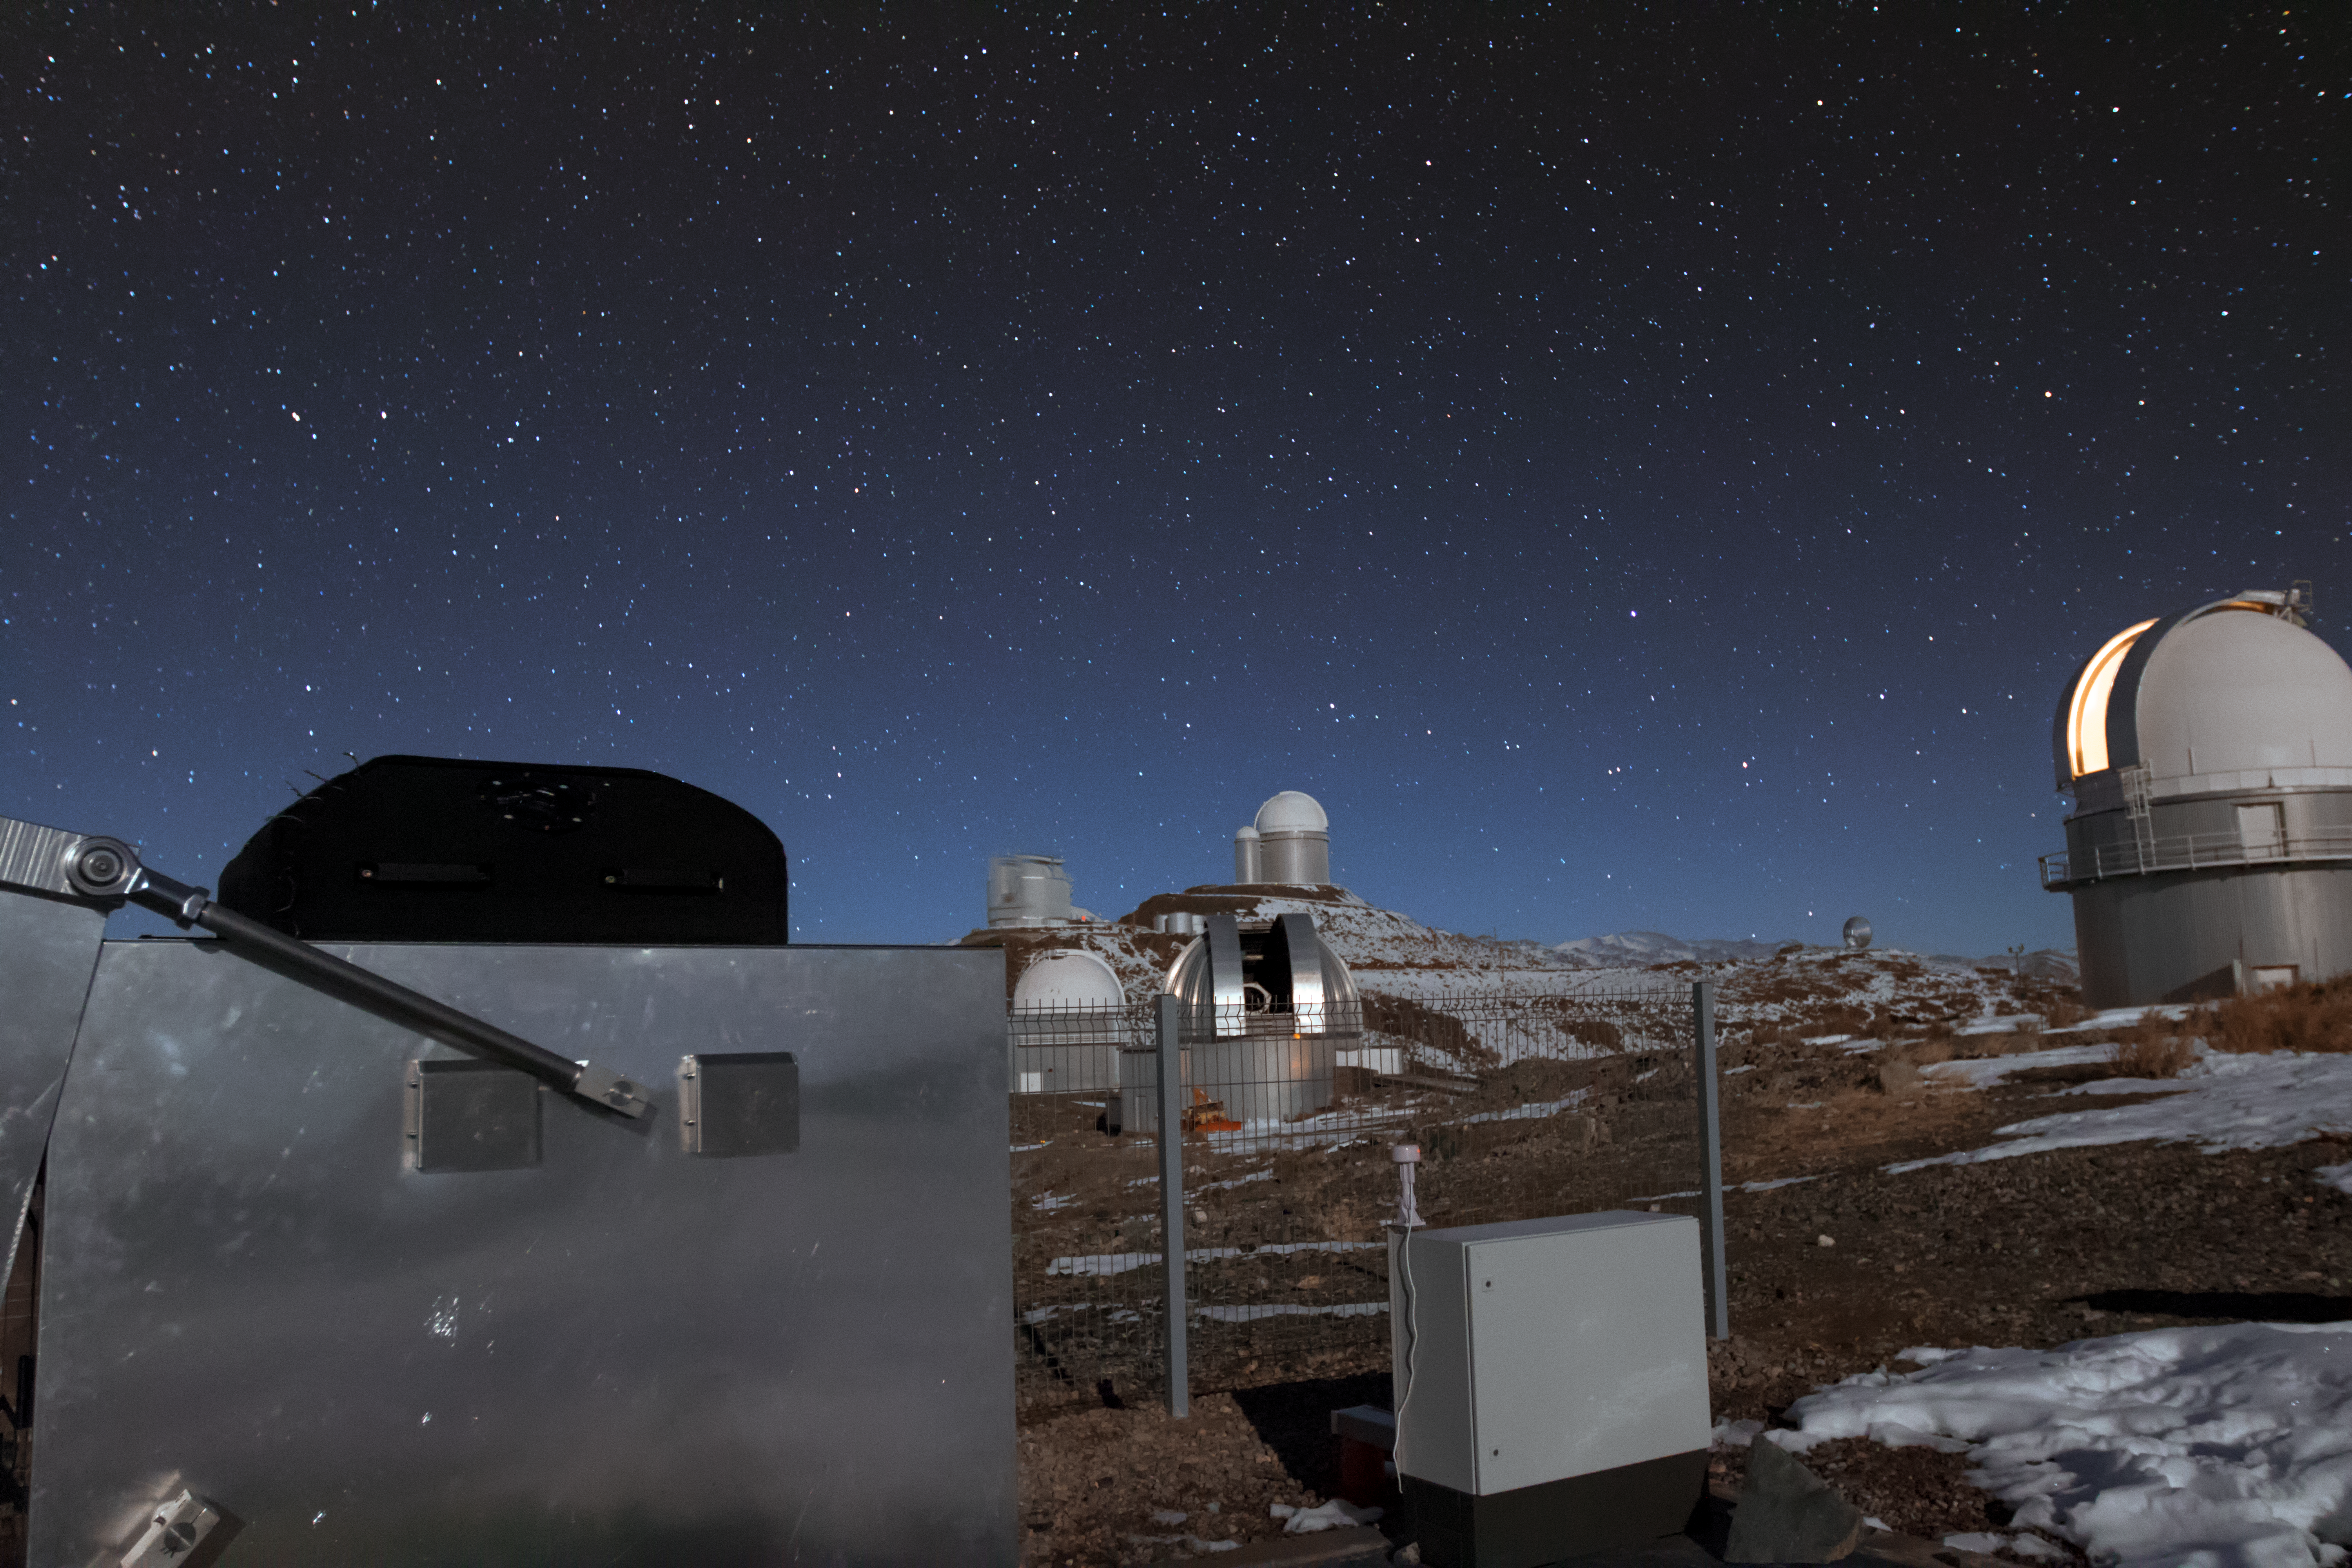

MASCARA planet hunting system at ESO’s La Silla Observatory

The MASCARA (Multi-site All-Sky CAmeRA) station at ESO’s La Silla Observatory in Chile achieved first light in July 2017. This new facility will seek out transiting exoplanets as they pass in front of their bright parent stars and create a catalogue of targets for future exoplanet characterisation observations.

This nighttime view shows MASCARA in the foreground and other telescopes at the La Silla Observatory in the background, stretching up to the ESO 3.6-metre telescope that appears on the horizon.

Credit: ESO/G. Otten and G. J. Talens